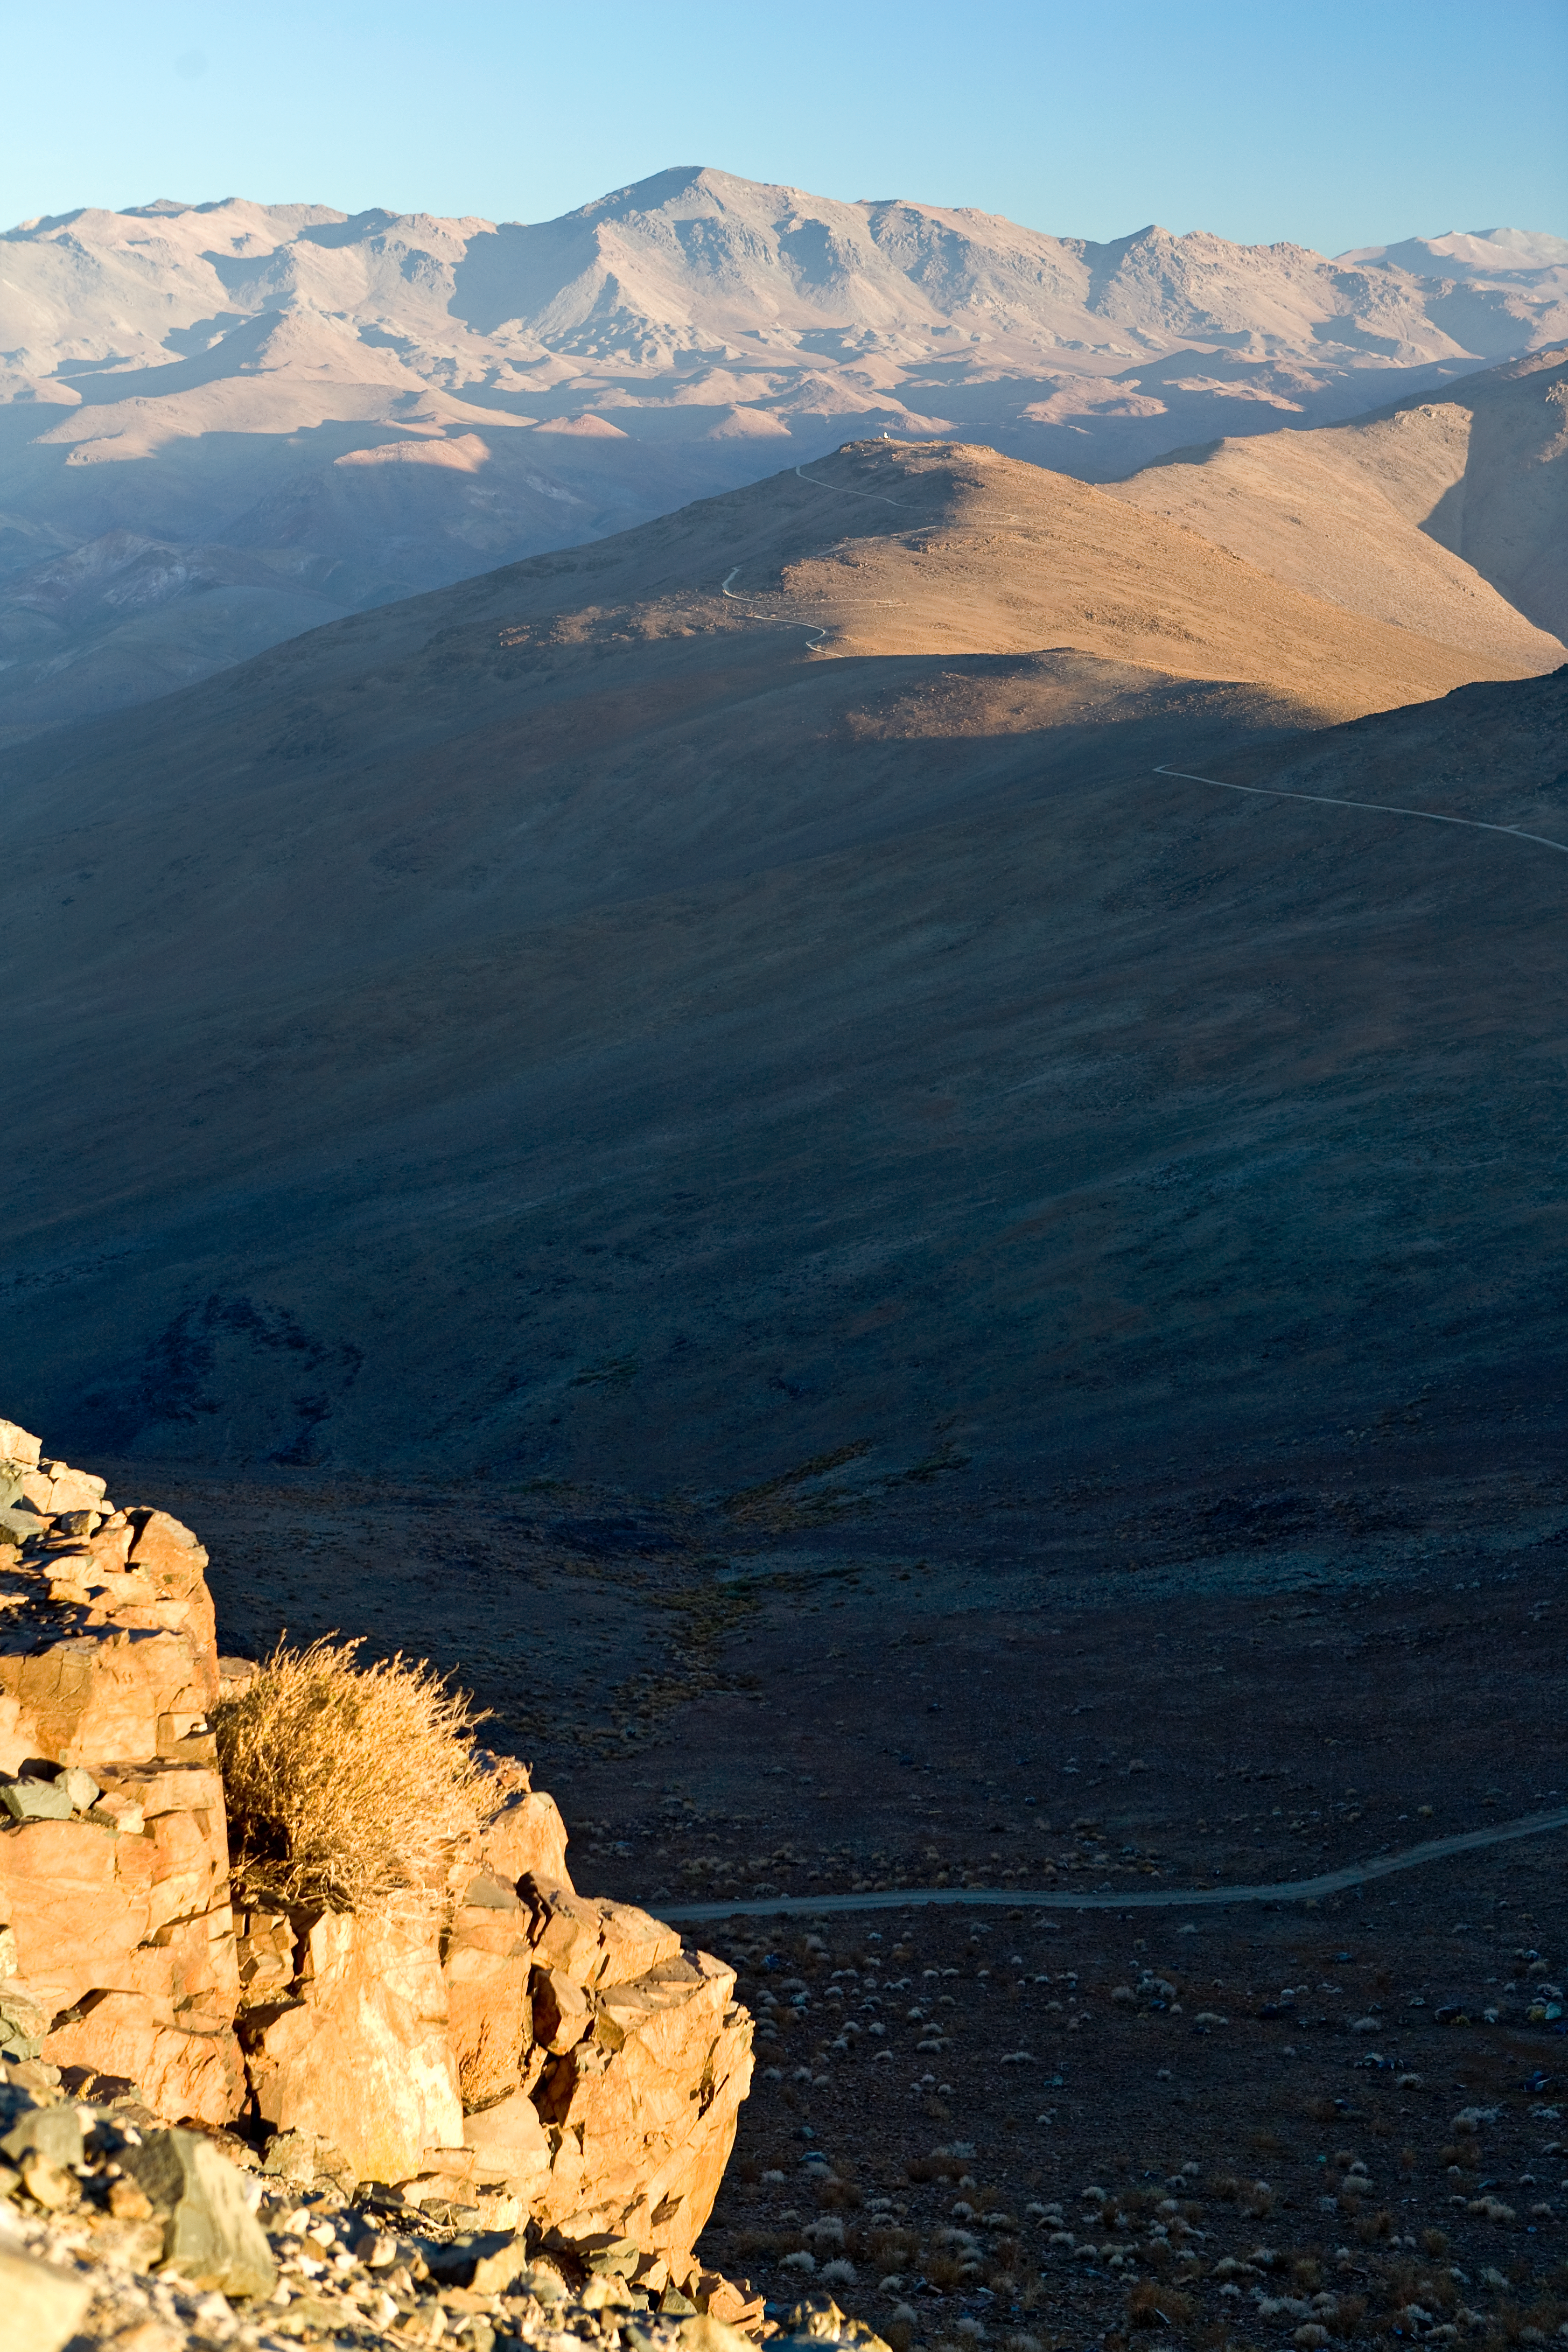

ELT site testing — Vizcachas / Chile

The above picture shows a view of the desert around Vizcachas, a site located in Chile, not very far from the ESO La Silla Observatory, home to the 3.6-metre telescope and its very successful exoplanet hunter HARPS.

The ELT programme office has studied half a dozen potential sites for the future ELT observatory, which, with its 40-metre-class diameter, will be the world’s biggest eye on the sky. Various aspects need to be considered in the site selection process. Vizcachas was on the ELT Site Selection Advisory Committee’s final short list for the recommended site.

Credit: ESO